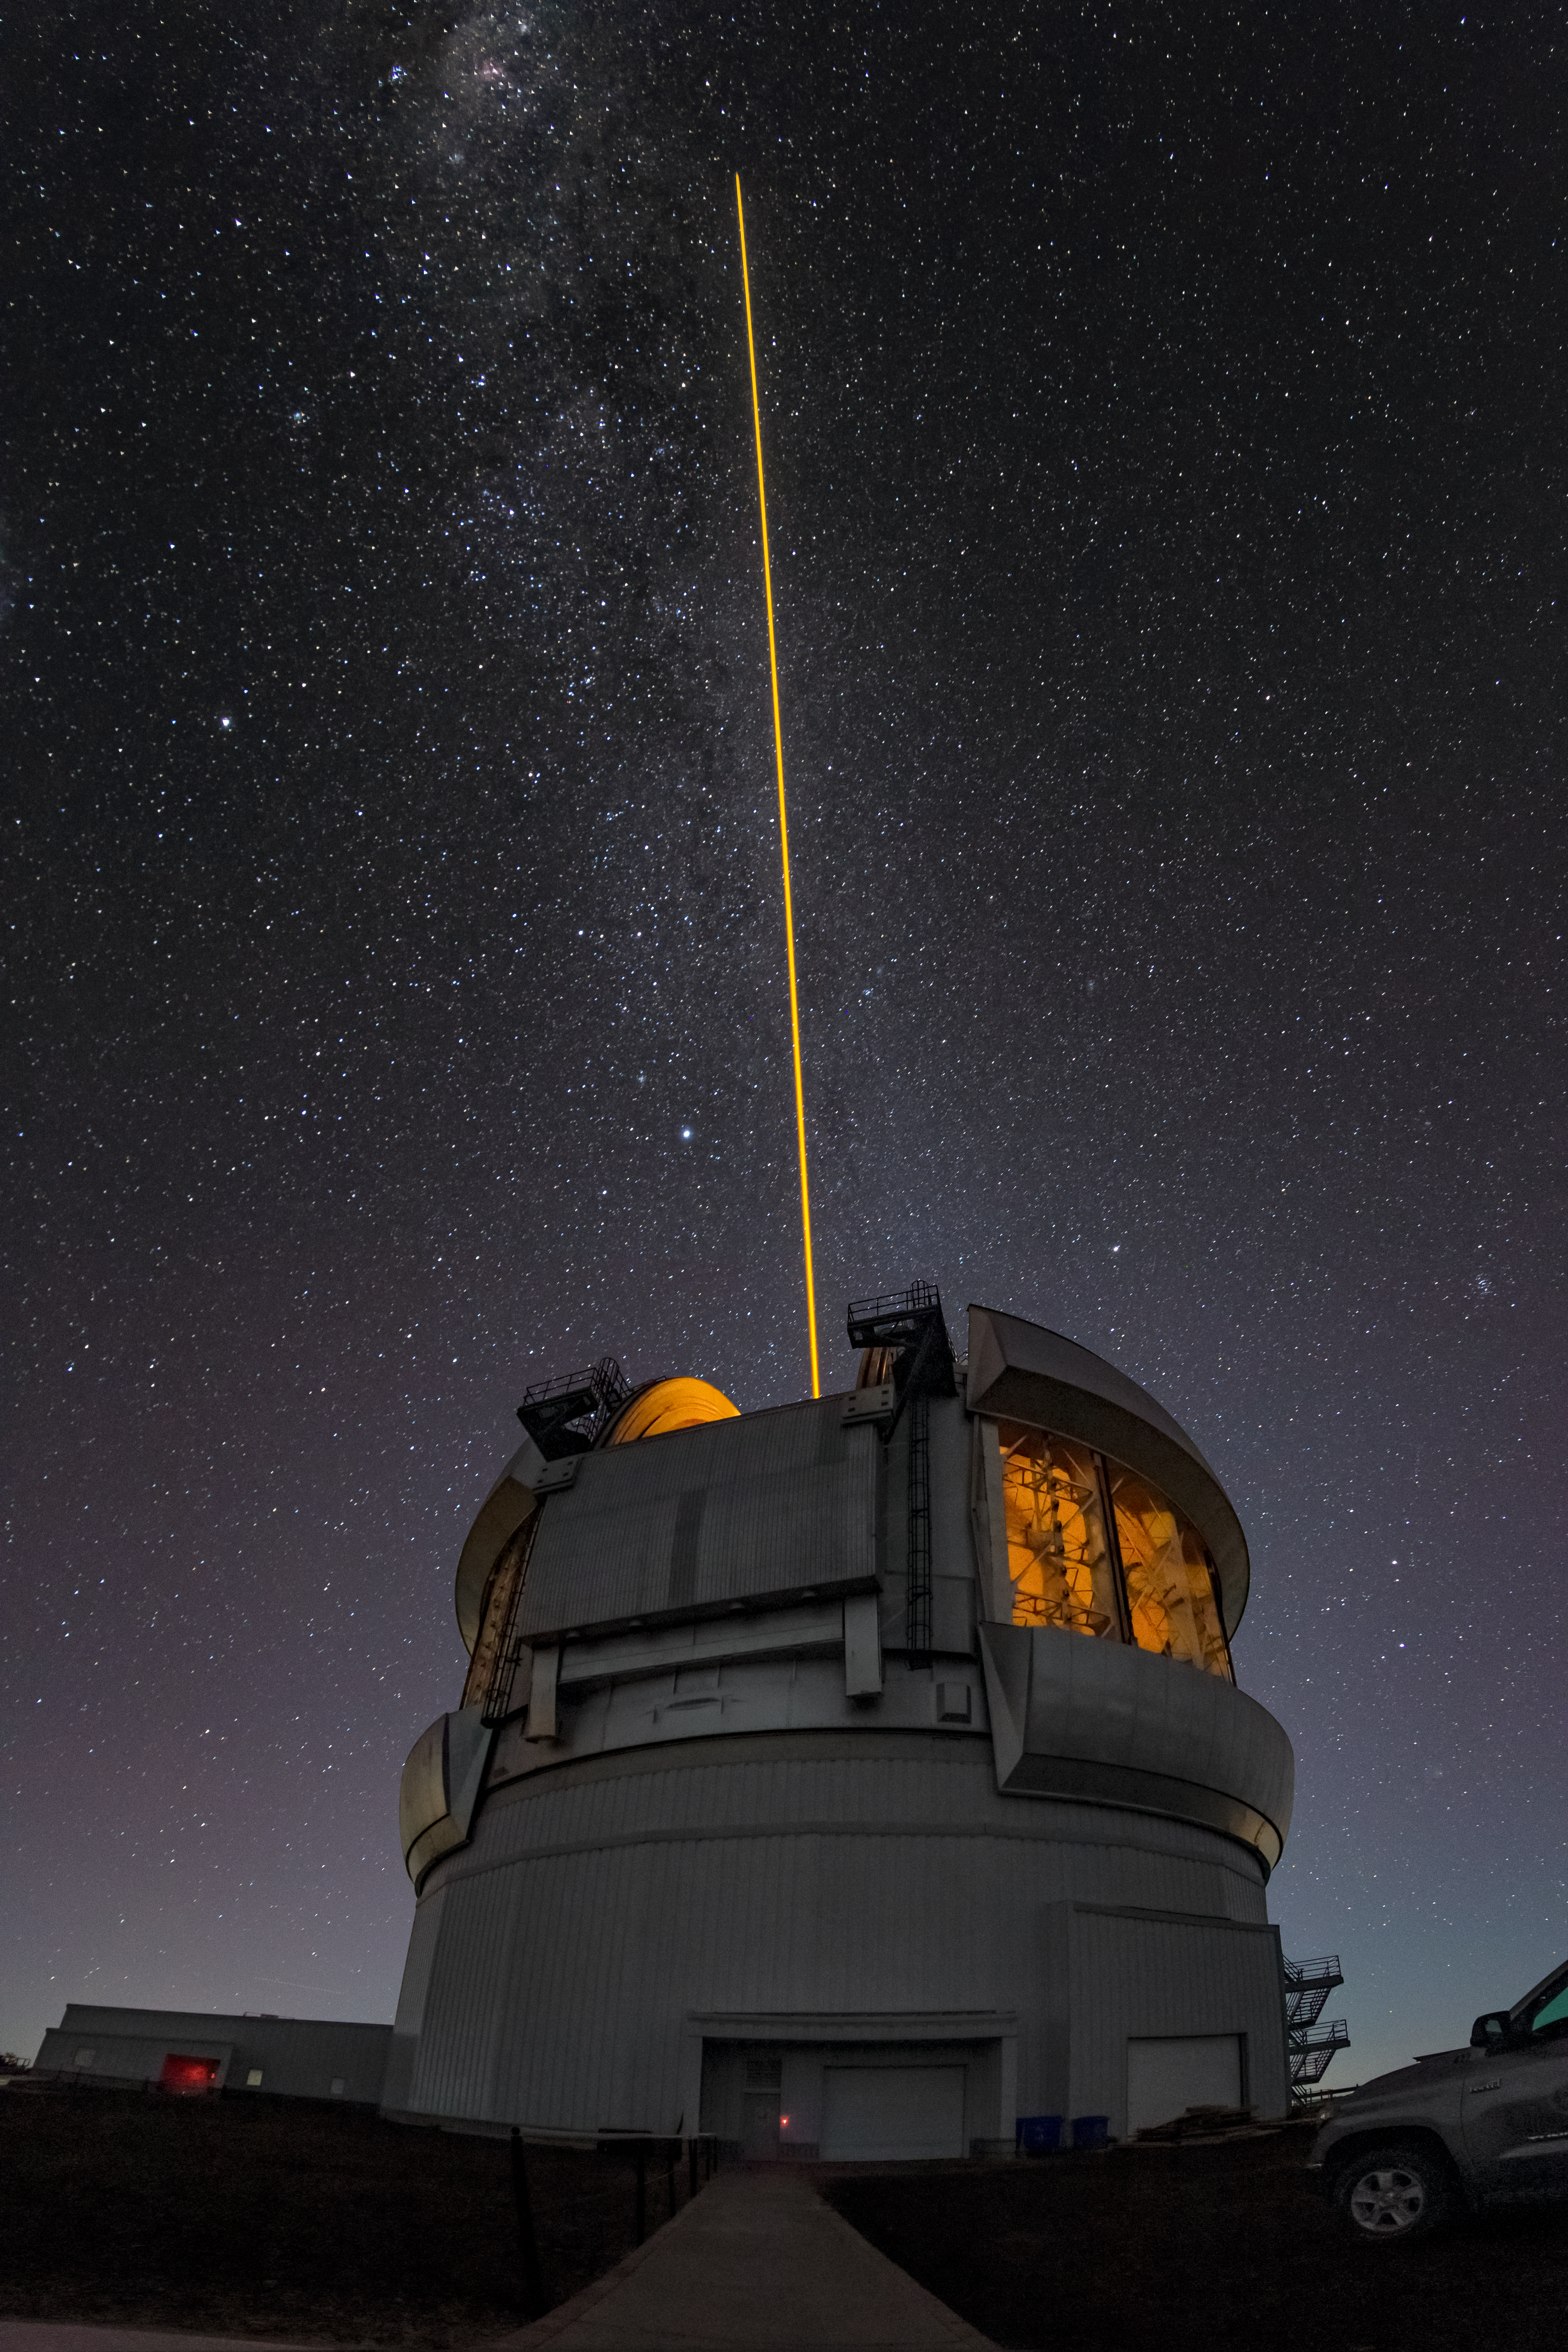

Gemini South Telescope Laser Guide Star

The Gemini South telescope, one half of the International Gemini Observatory, operated by NSF NOIRLab, with its laser guide star (LSG) beaming out into the star-speckled sky.

Credit: International Gemini Observatory/NOIRLab/NSF/AURA/T. Matsopoulos